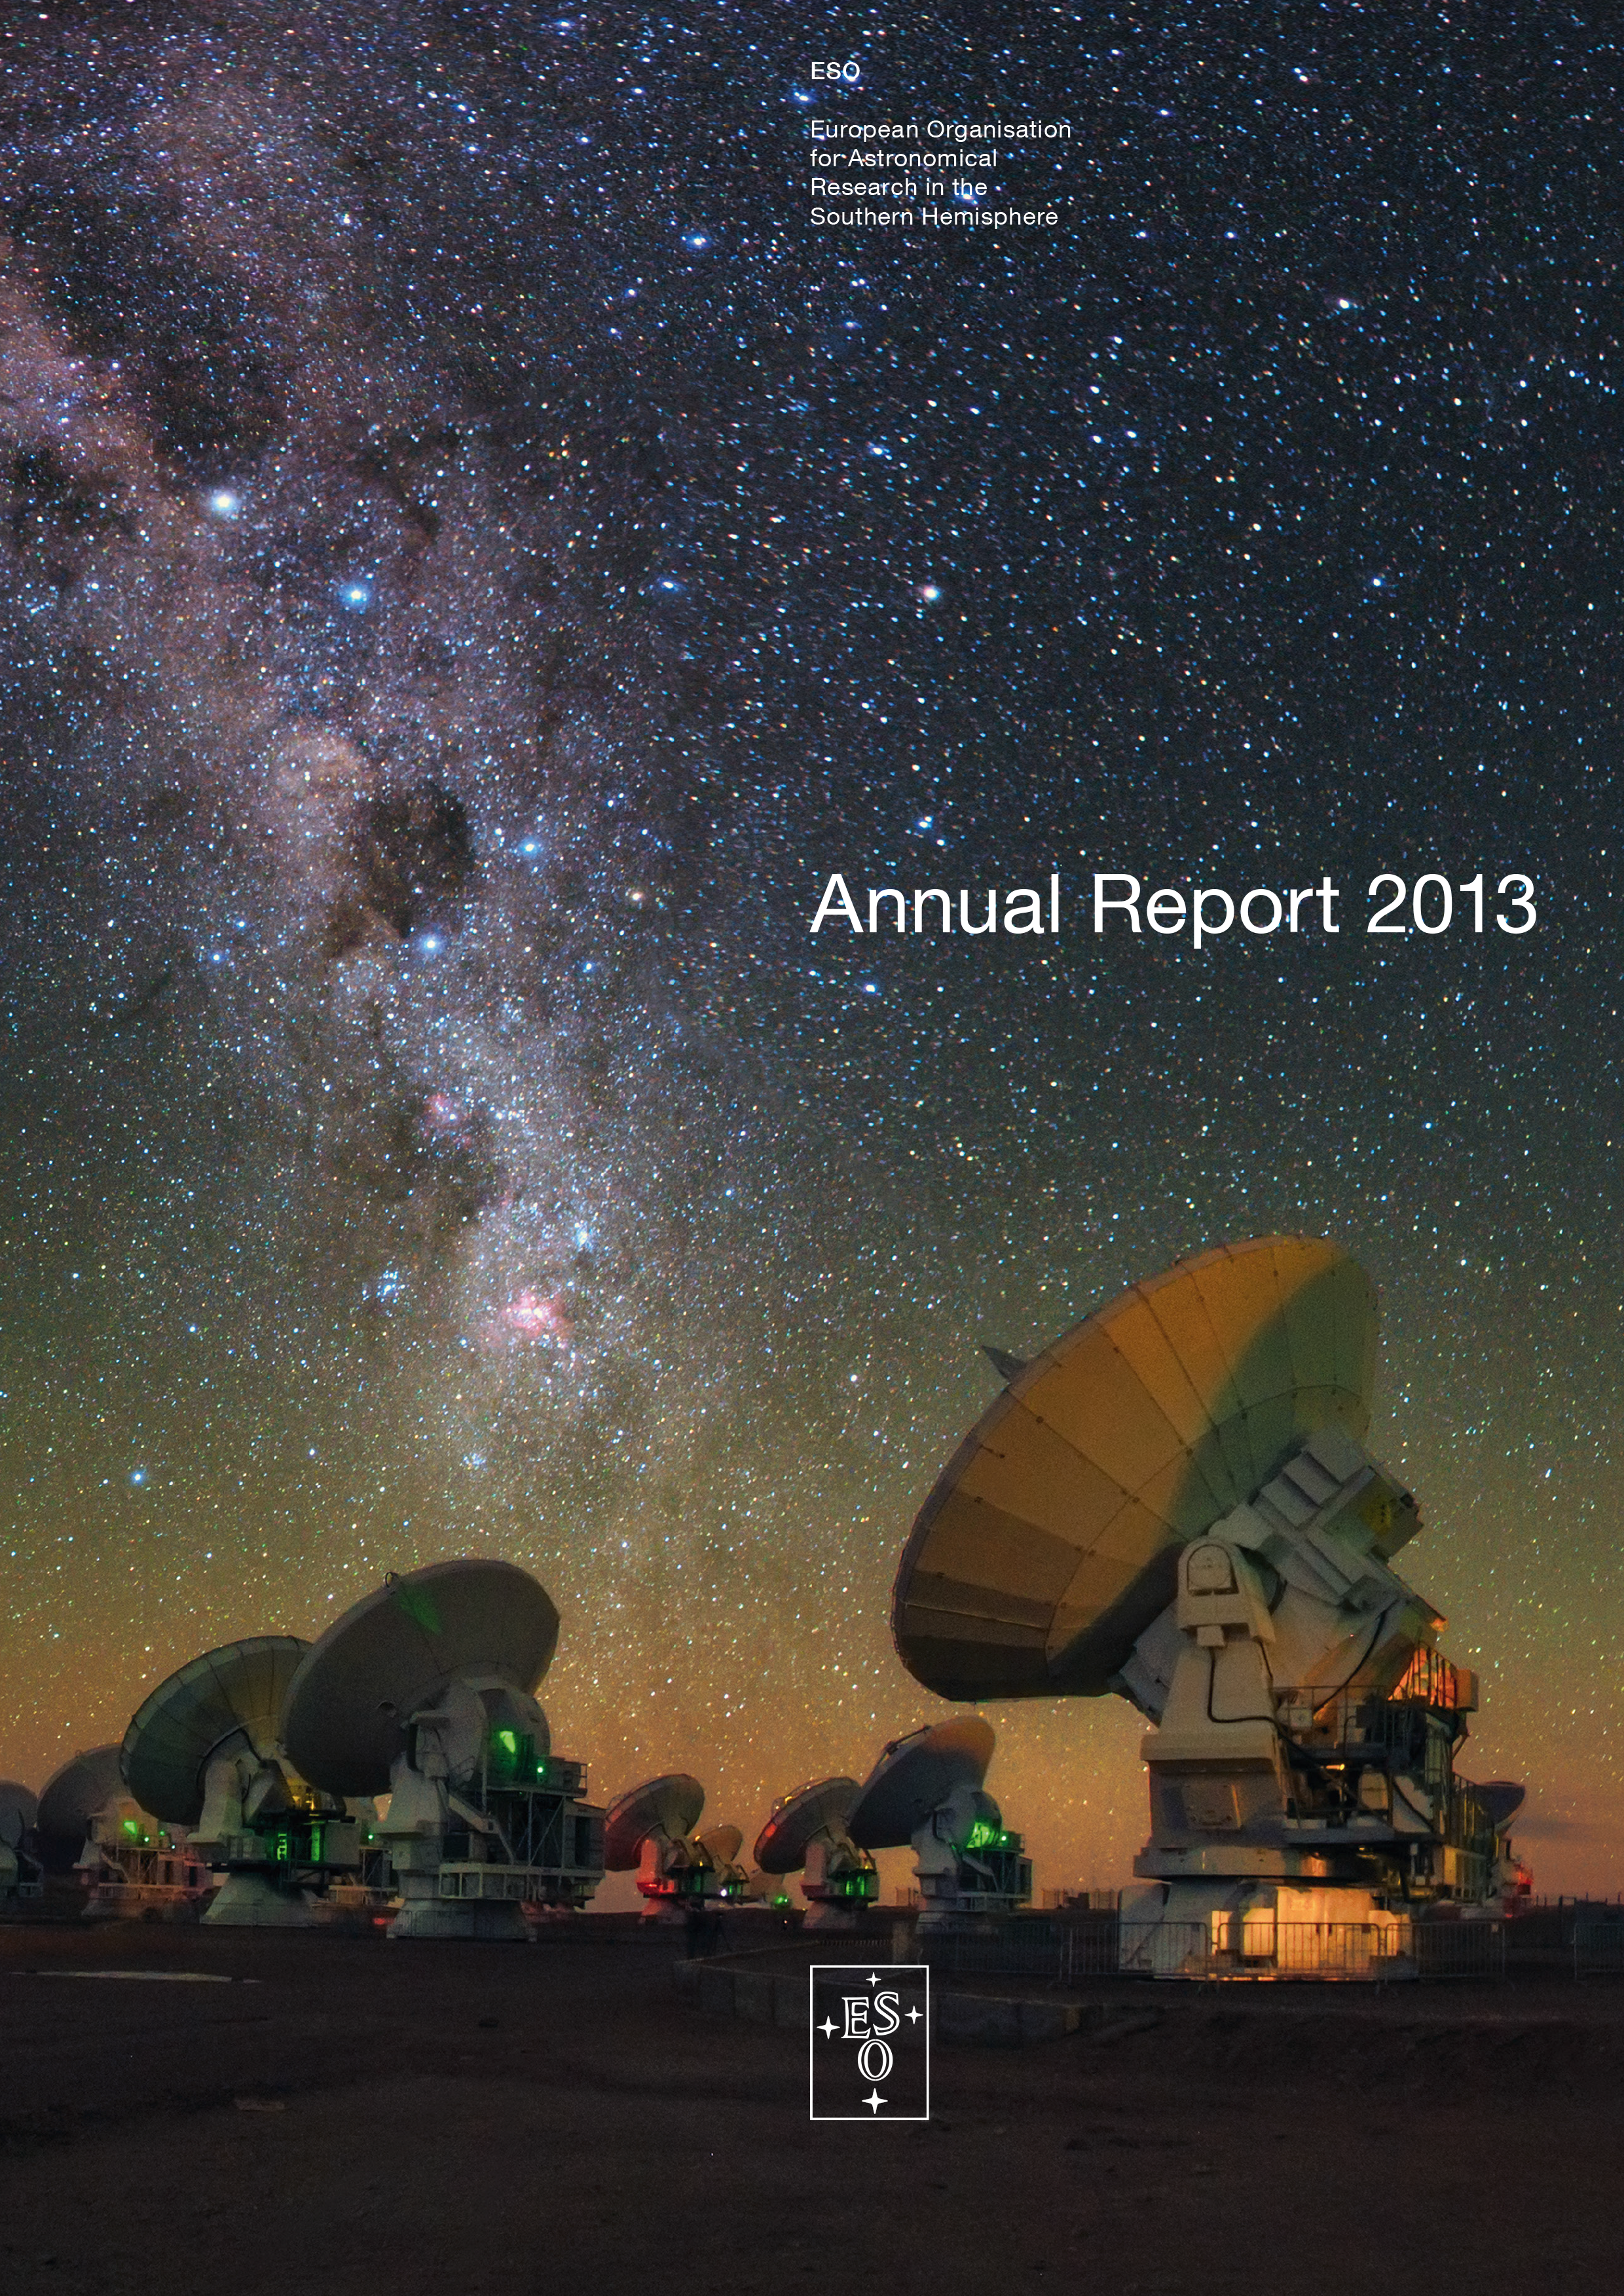

Cover of the Annual Report 2013

Cover of Annual Report 2013. Read or download it here

Credit: ESO